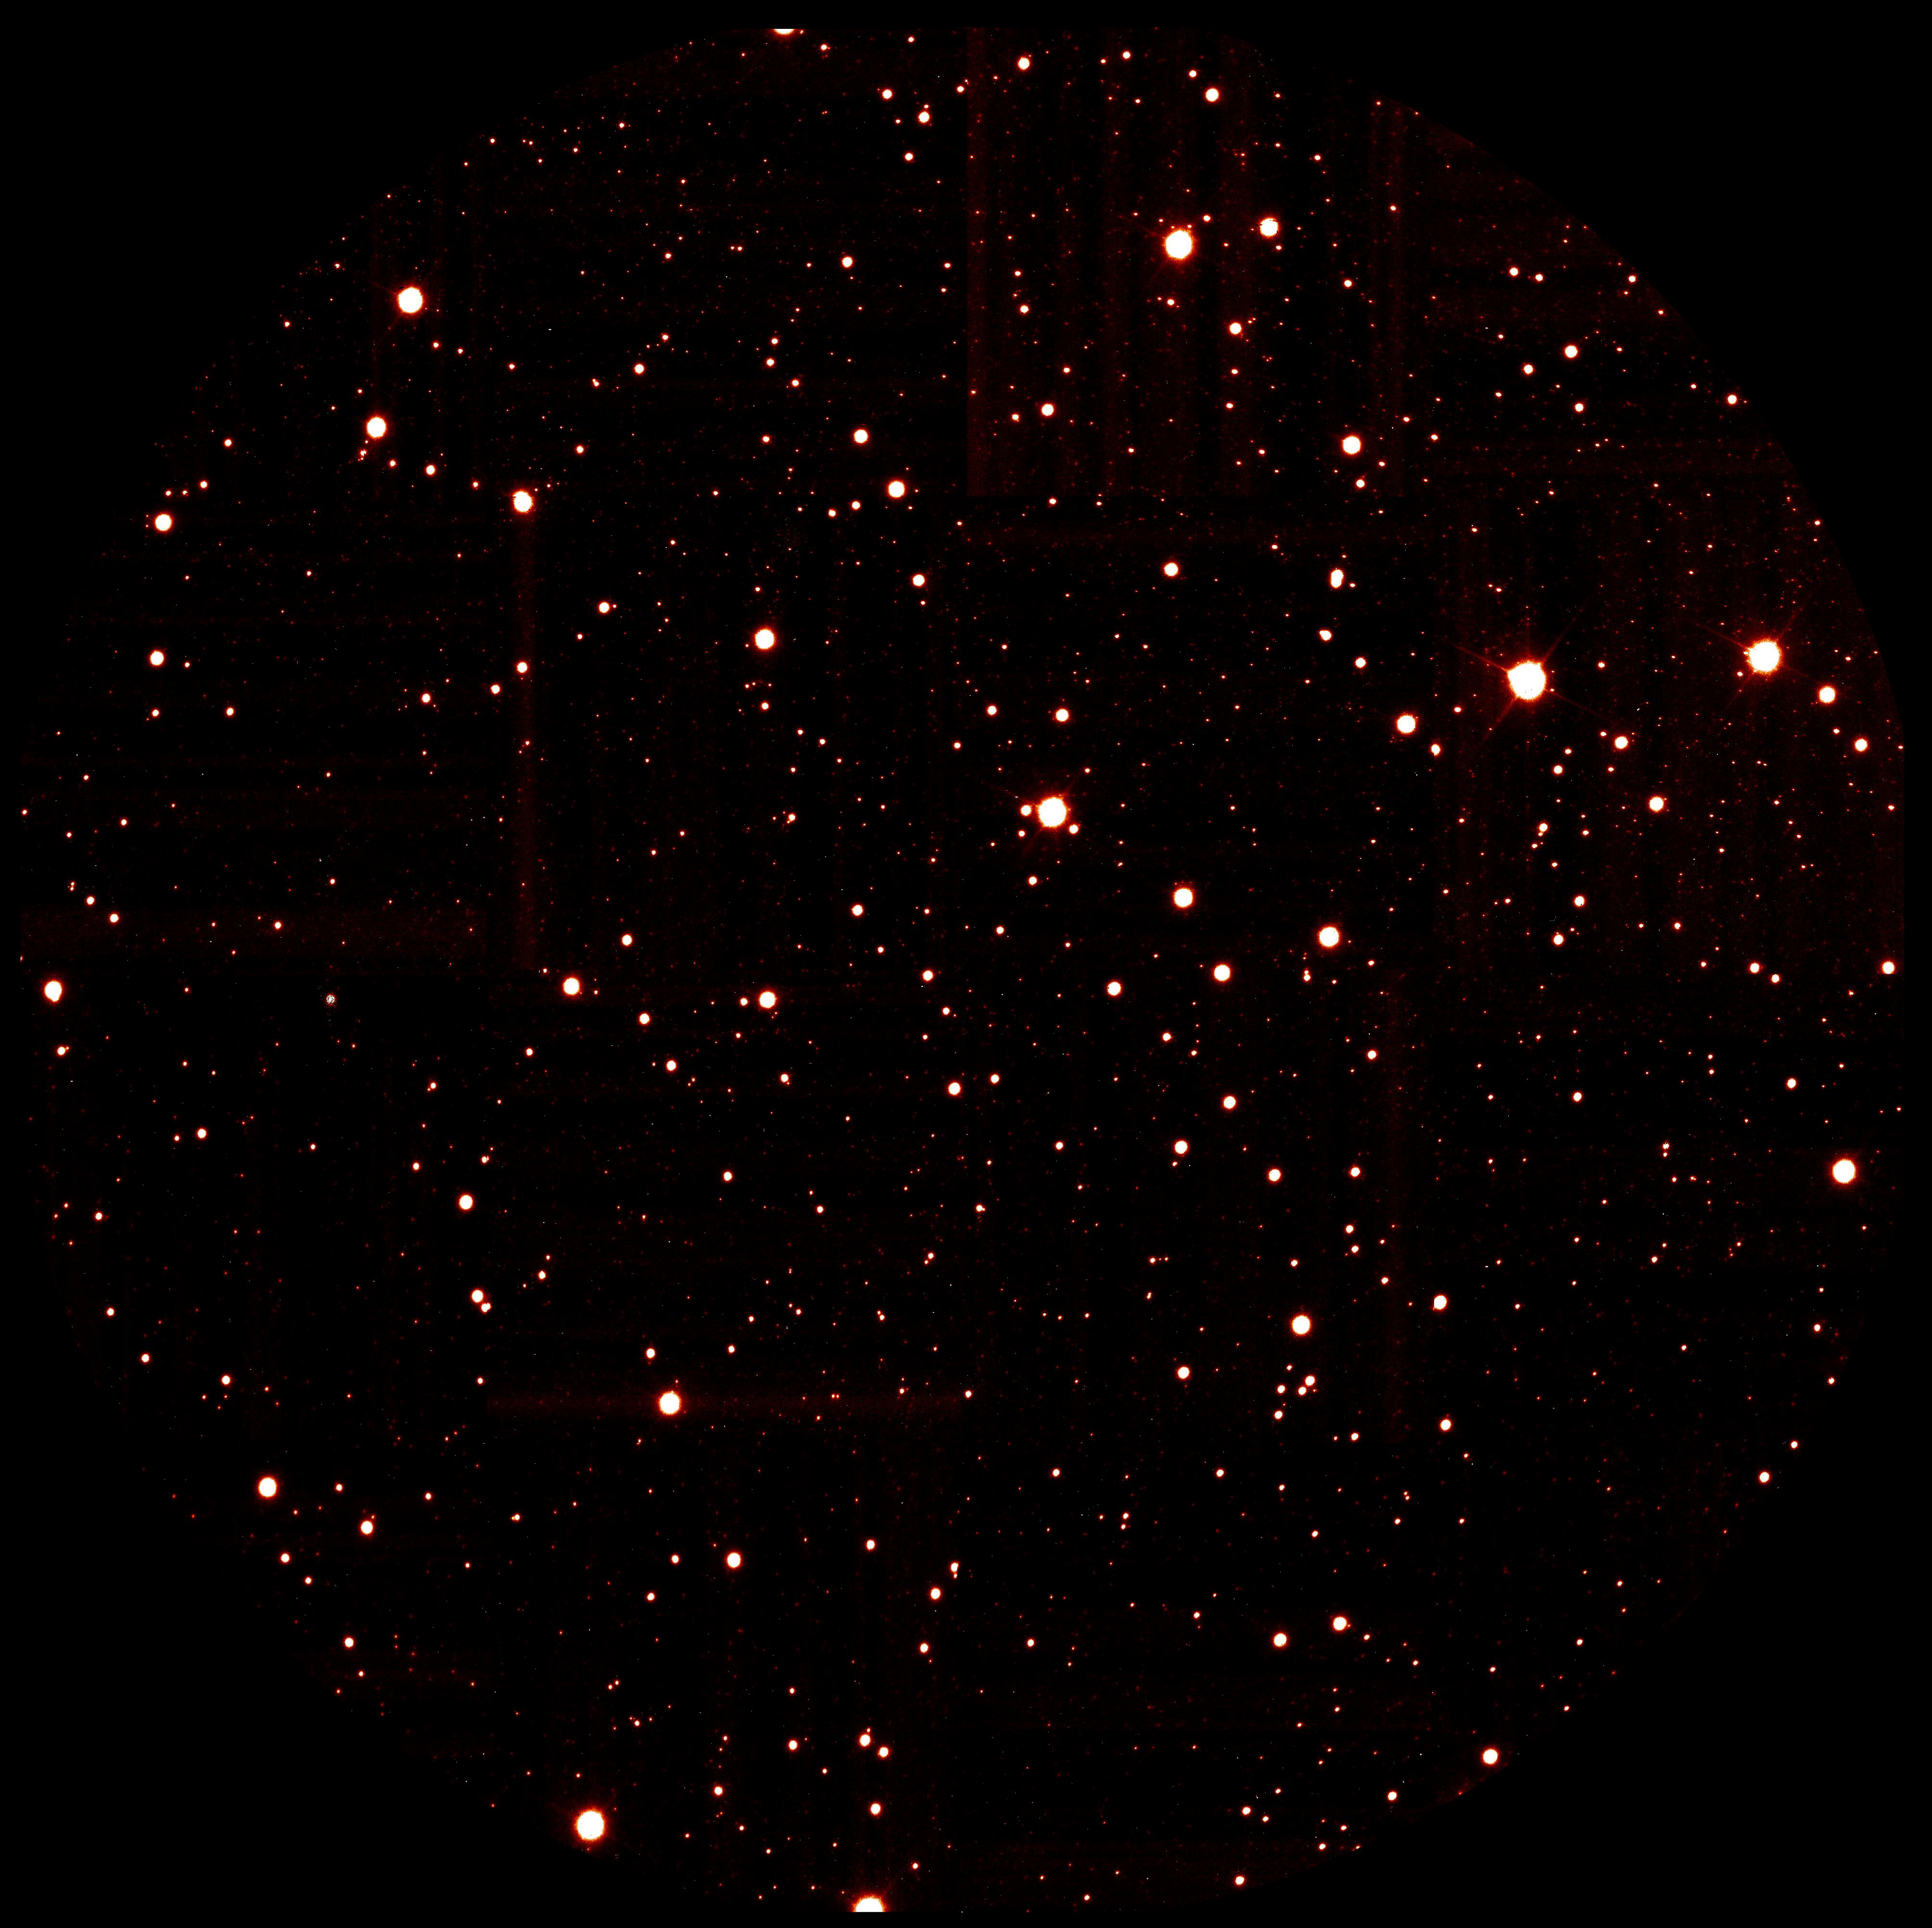

The globular cluster Omega Centauri (MAD/VLT)

Mosaic of images covering the central parts of Omega Centauri, the most luminous globular cluster as seen from Earth. The images were taken with CAMCAO in Br-gamma for a total exposure time of 5 minutes (the original pixel scale is 0.028 arcsec). The stars in the 2 arcmin field of view have a FWHM between 0.08 and 0.10 arcsec.

Credit: ESO